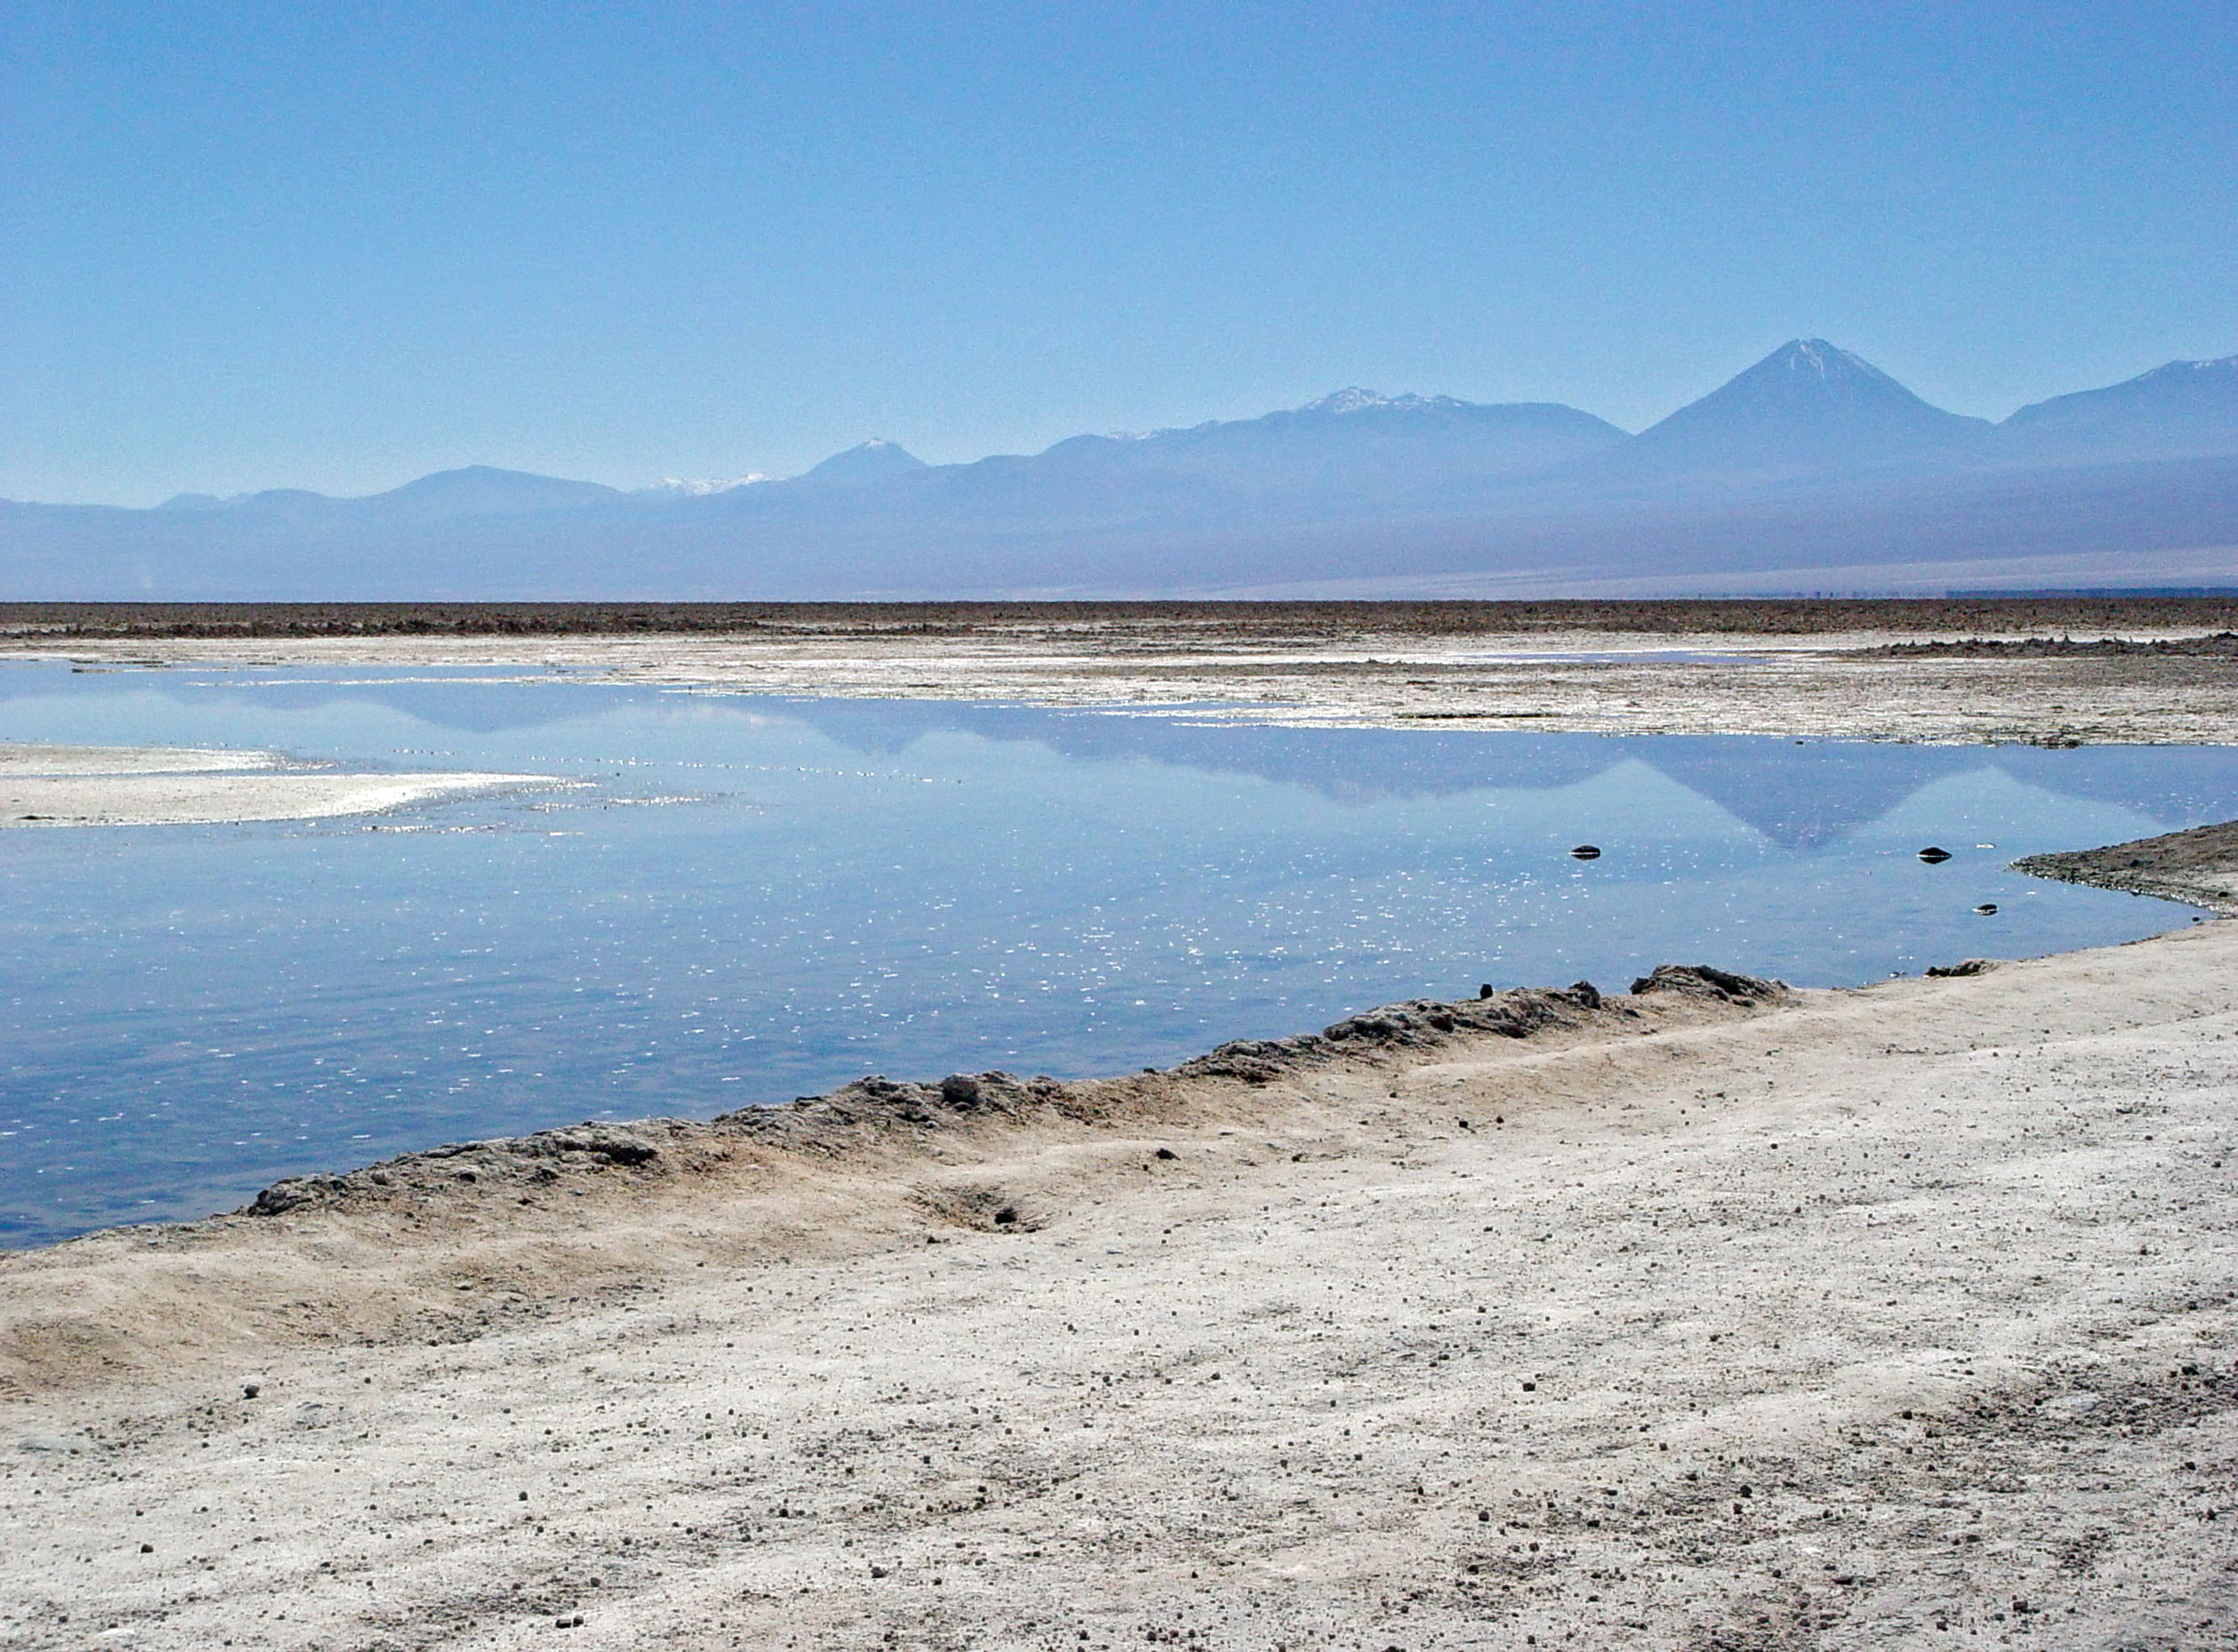

Chaxa lagoon

View of Chaxa Lagoon, Salar de Atacama, near San Pedro de Atacama.

Credit: ESO